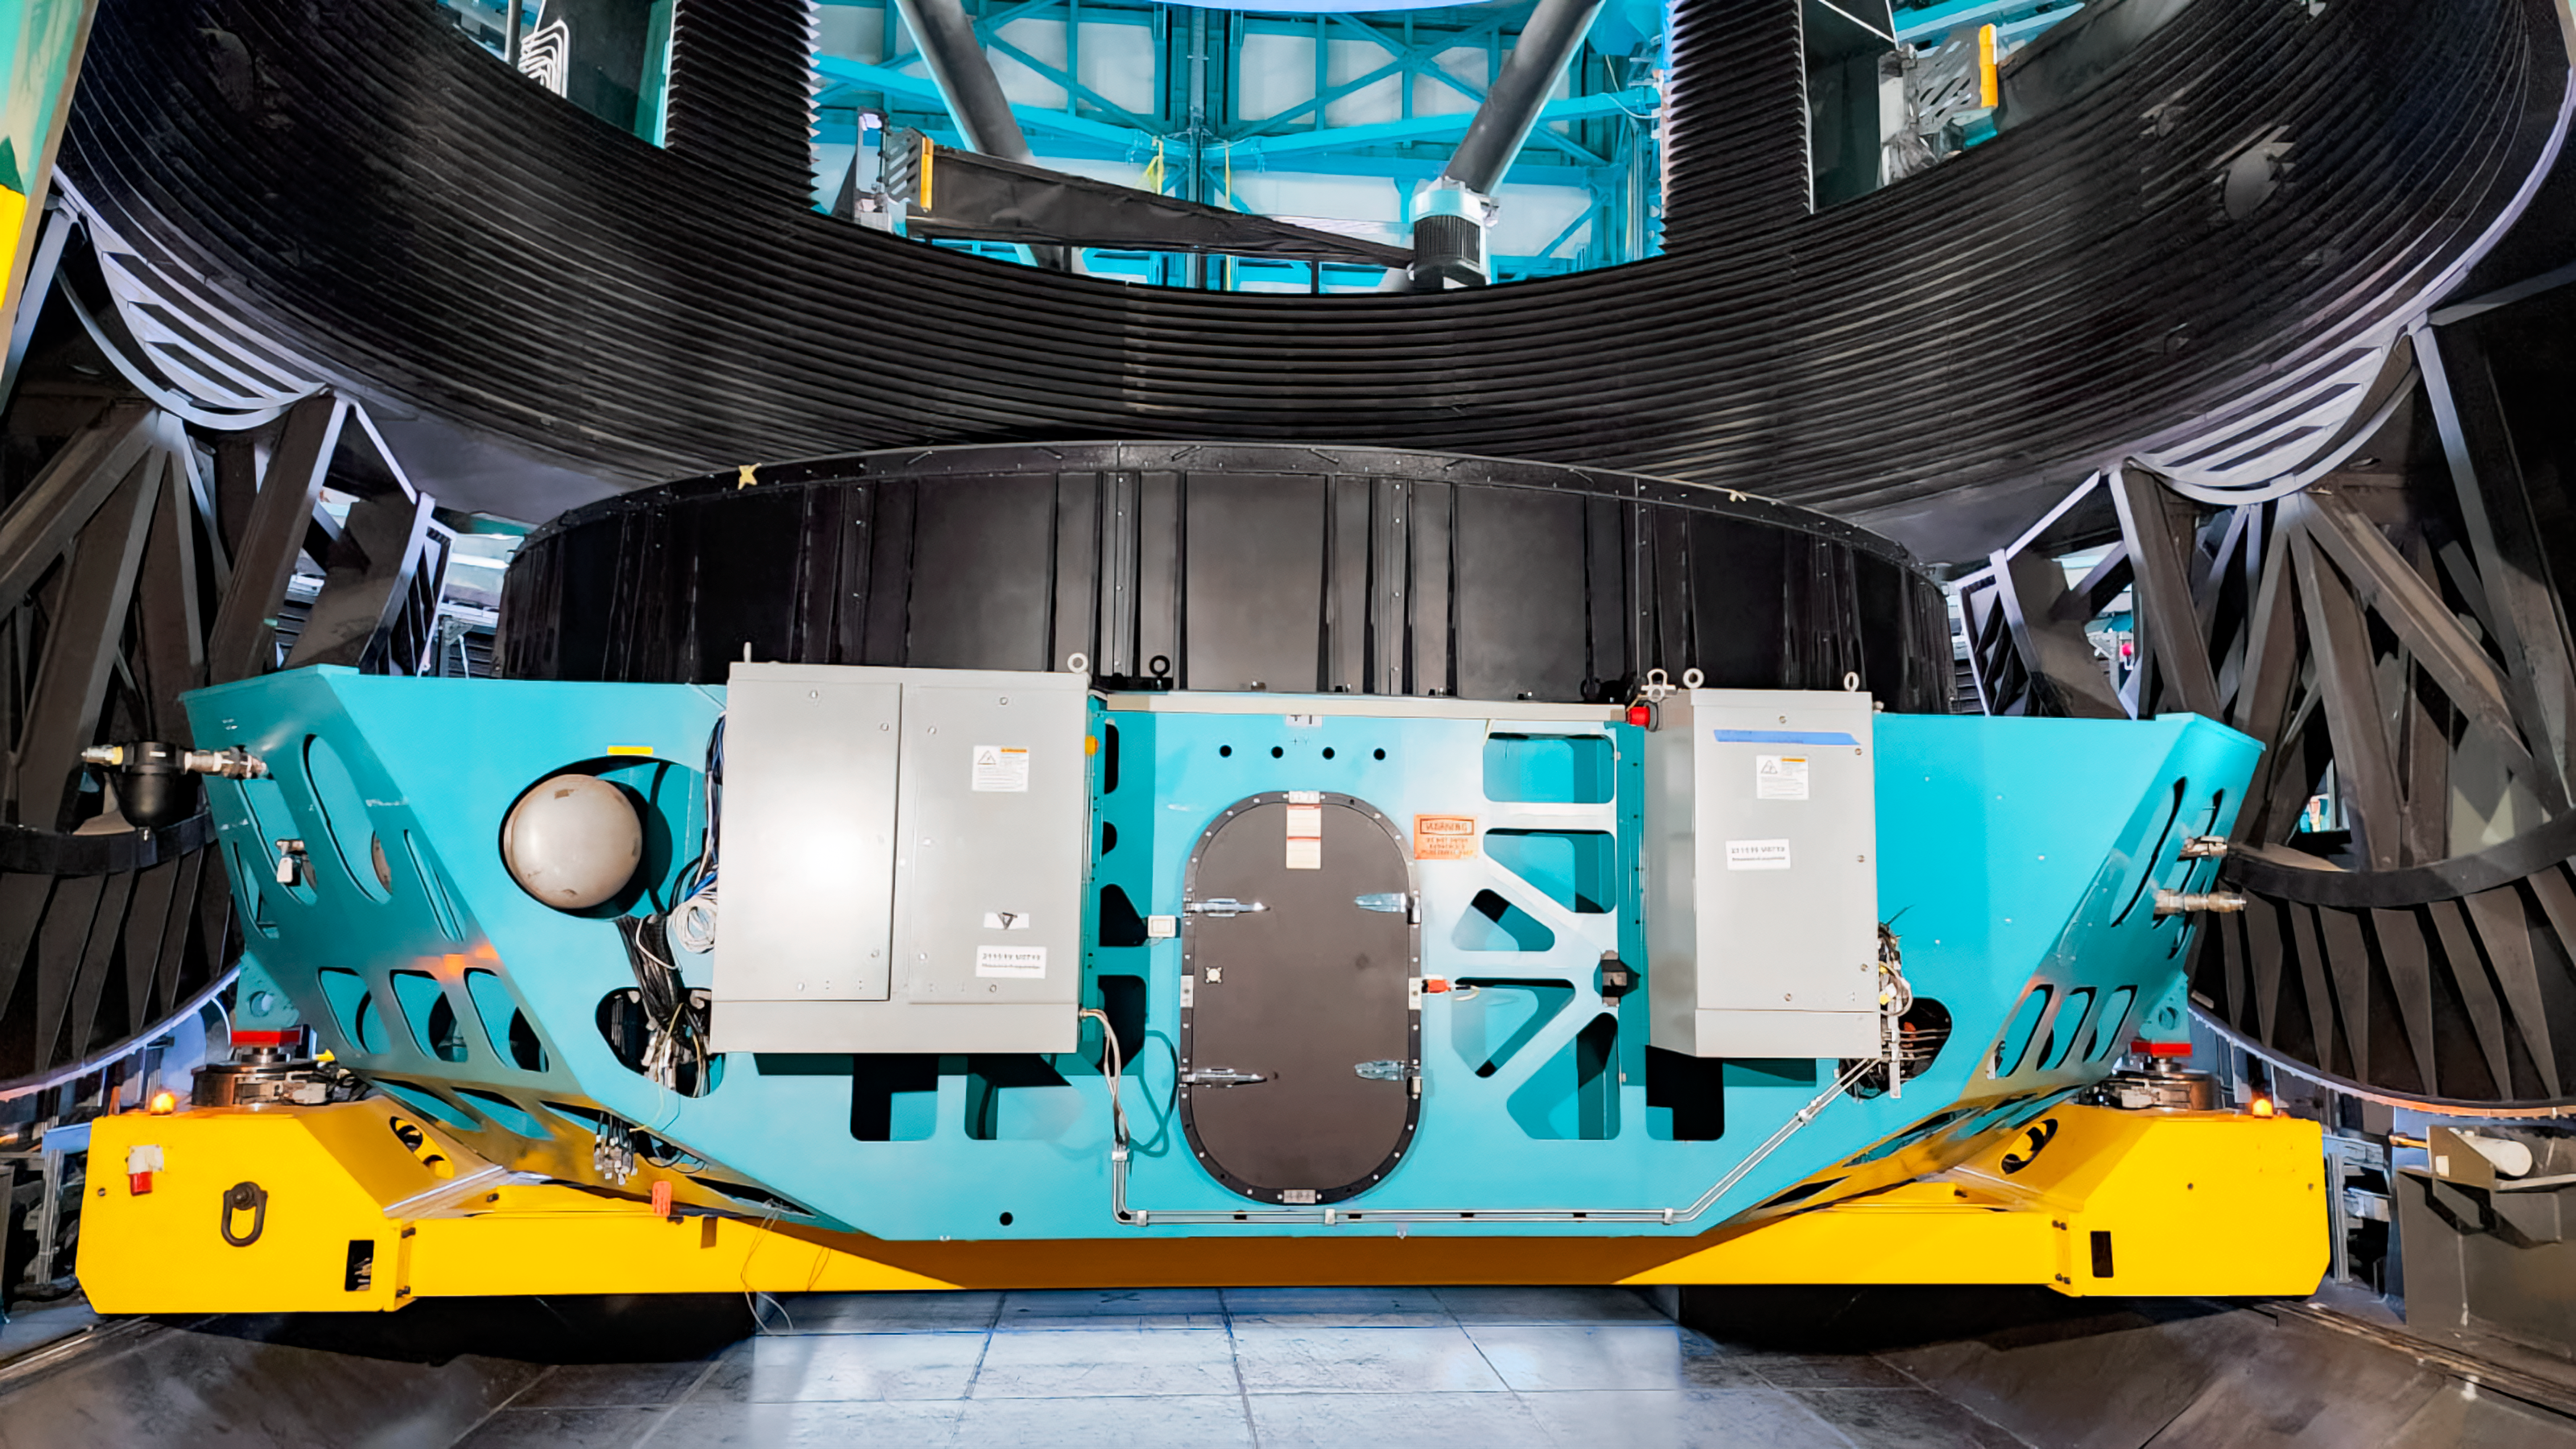

Rubin Mirror Cell Installation

The Rubin summit team installed the primary mirror cell assembly (with surrogate mirror attached) on the telescope mount for the first time in May 2023.

Credit: RubinObs/NOIRLab/SLAC/NSF/DOE/AURA